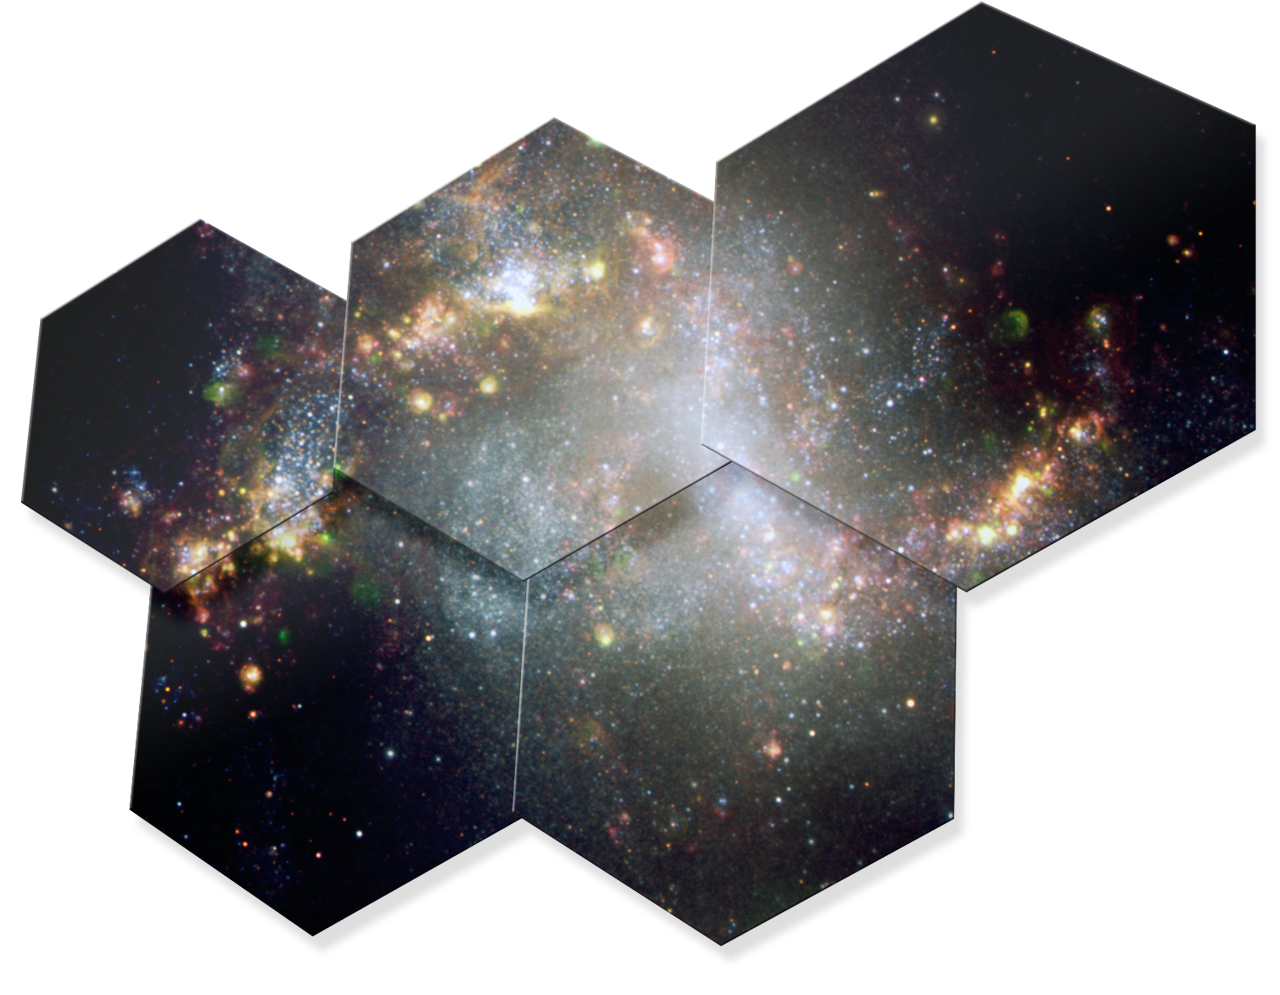

Artwork showing some hexagonal mirror pieces of ELT

Read more about the ELT on http://www.eso.org/public/teles-instr/e-elt.html

Credit: ESO